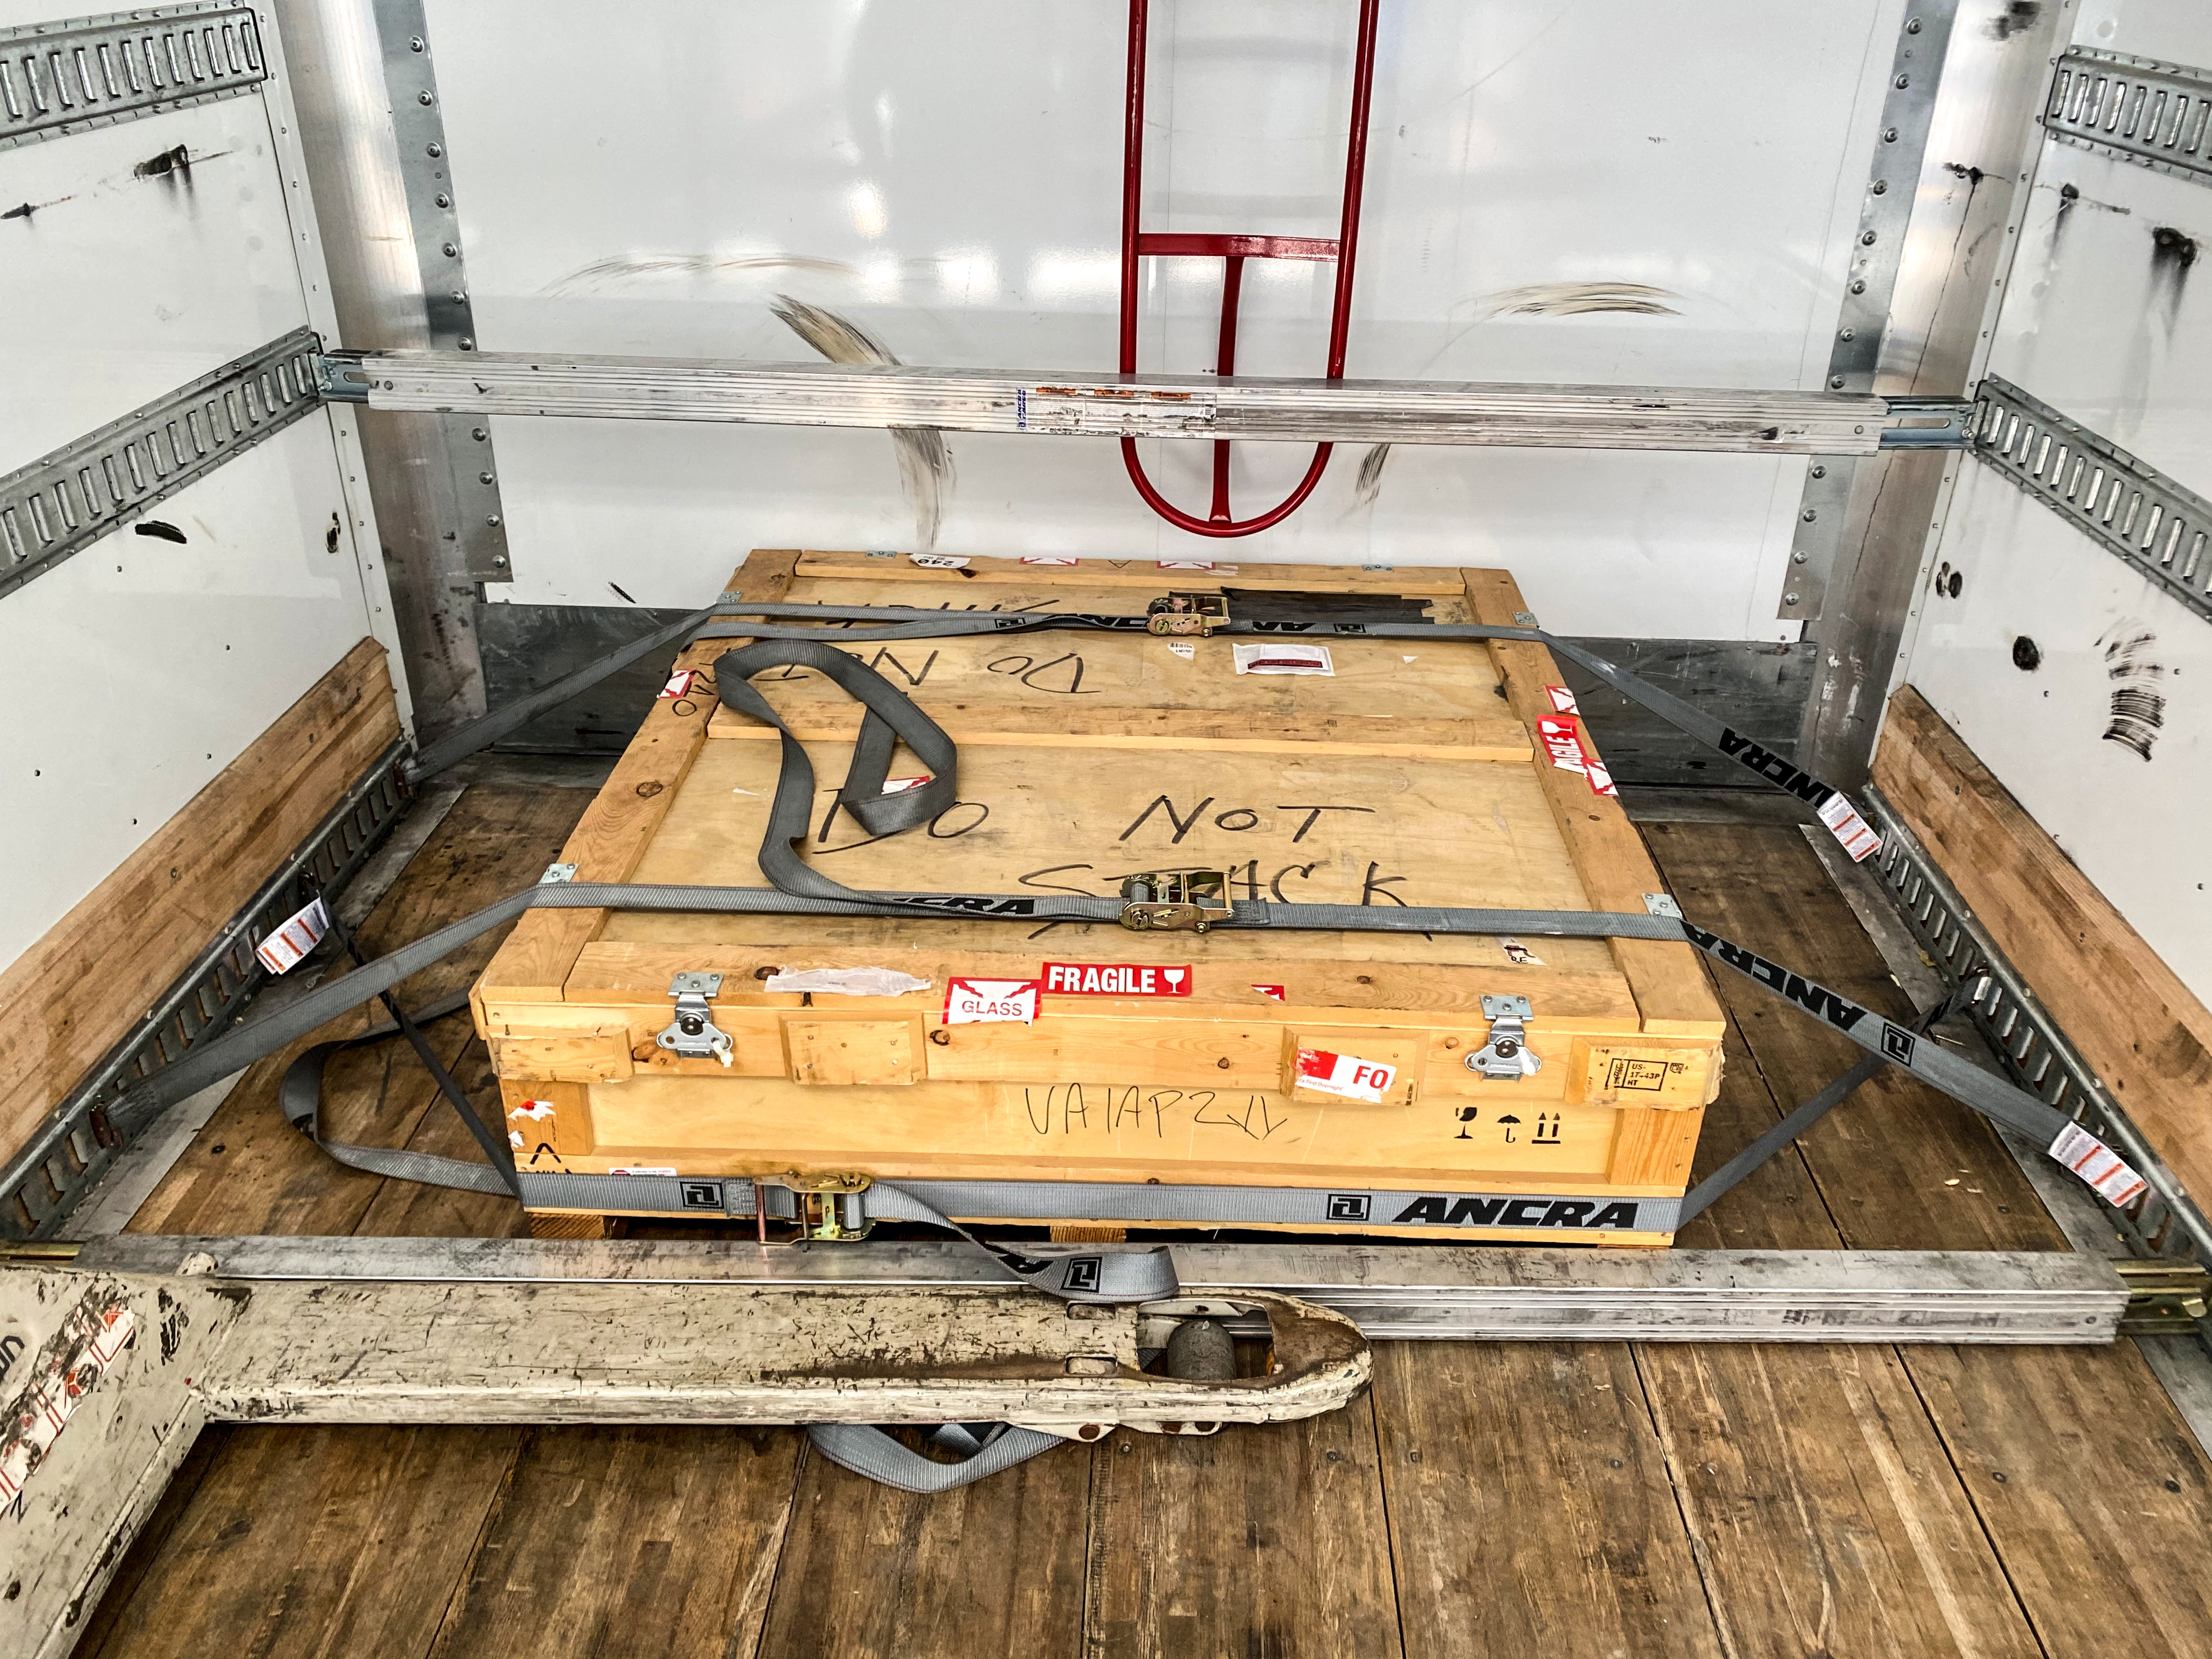

LSST r-band Filter

The first completed filter for the Rubin Observatory LSST Camera has arrived at SLAC National Accelerator Laboratory.The r-band filter was delivered to SLAC on March 12th, marking an exciting milestone for the LSST Camera team.

Credit: Travis Lange/SLAC National Accelerator Laboratory